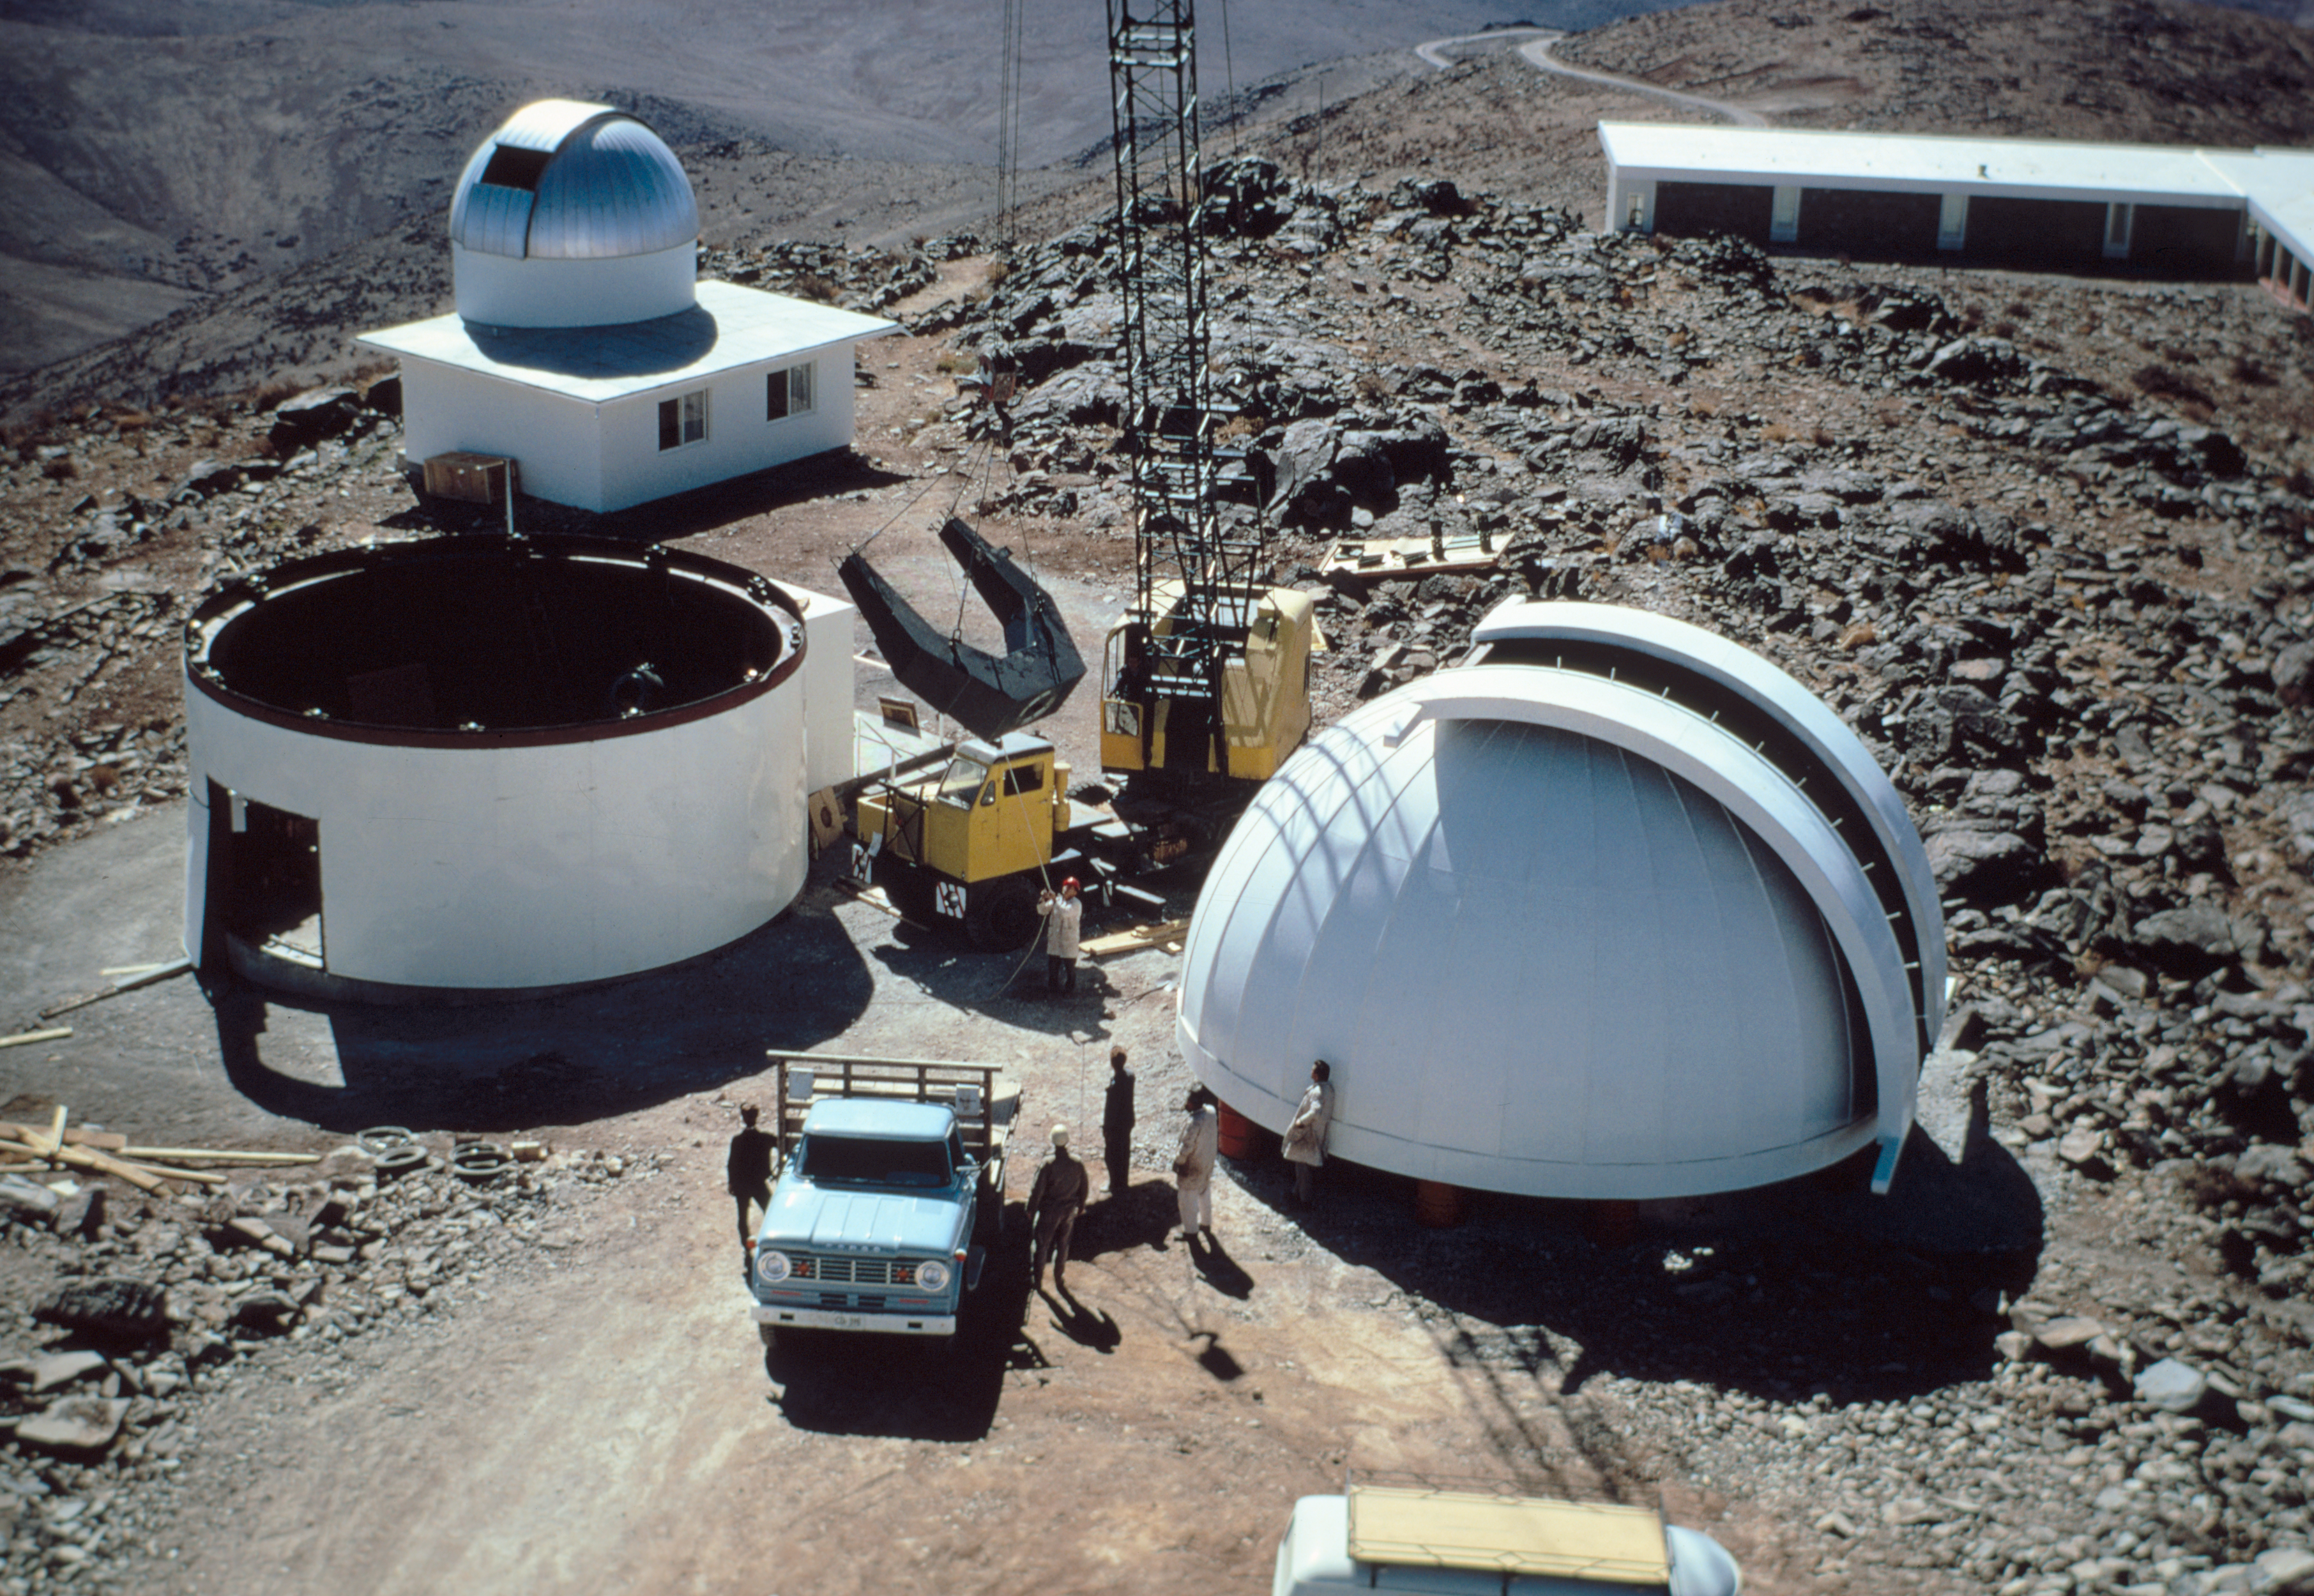

ESO 1-metre telescope dome

The ESO 1-metre telescope tube hangs on the crane. in the foreground left the provisional building and in the right foreground the dome. In the background the building of the Bochum 0.61-metre telescope. The image was obtained in 1968.

Credit: ESO